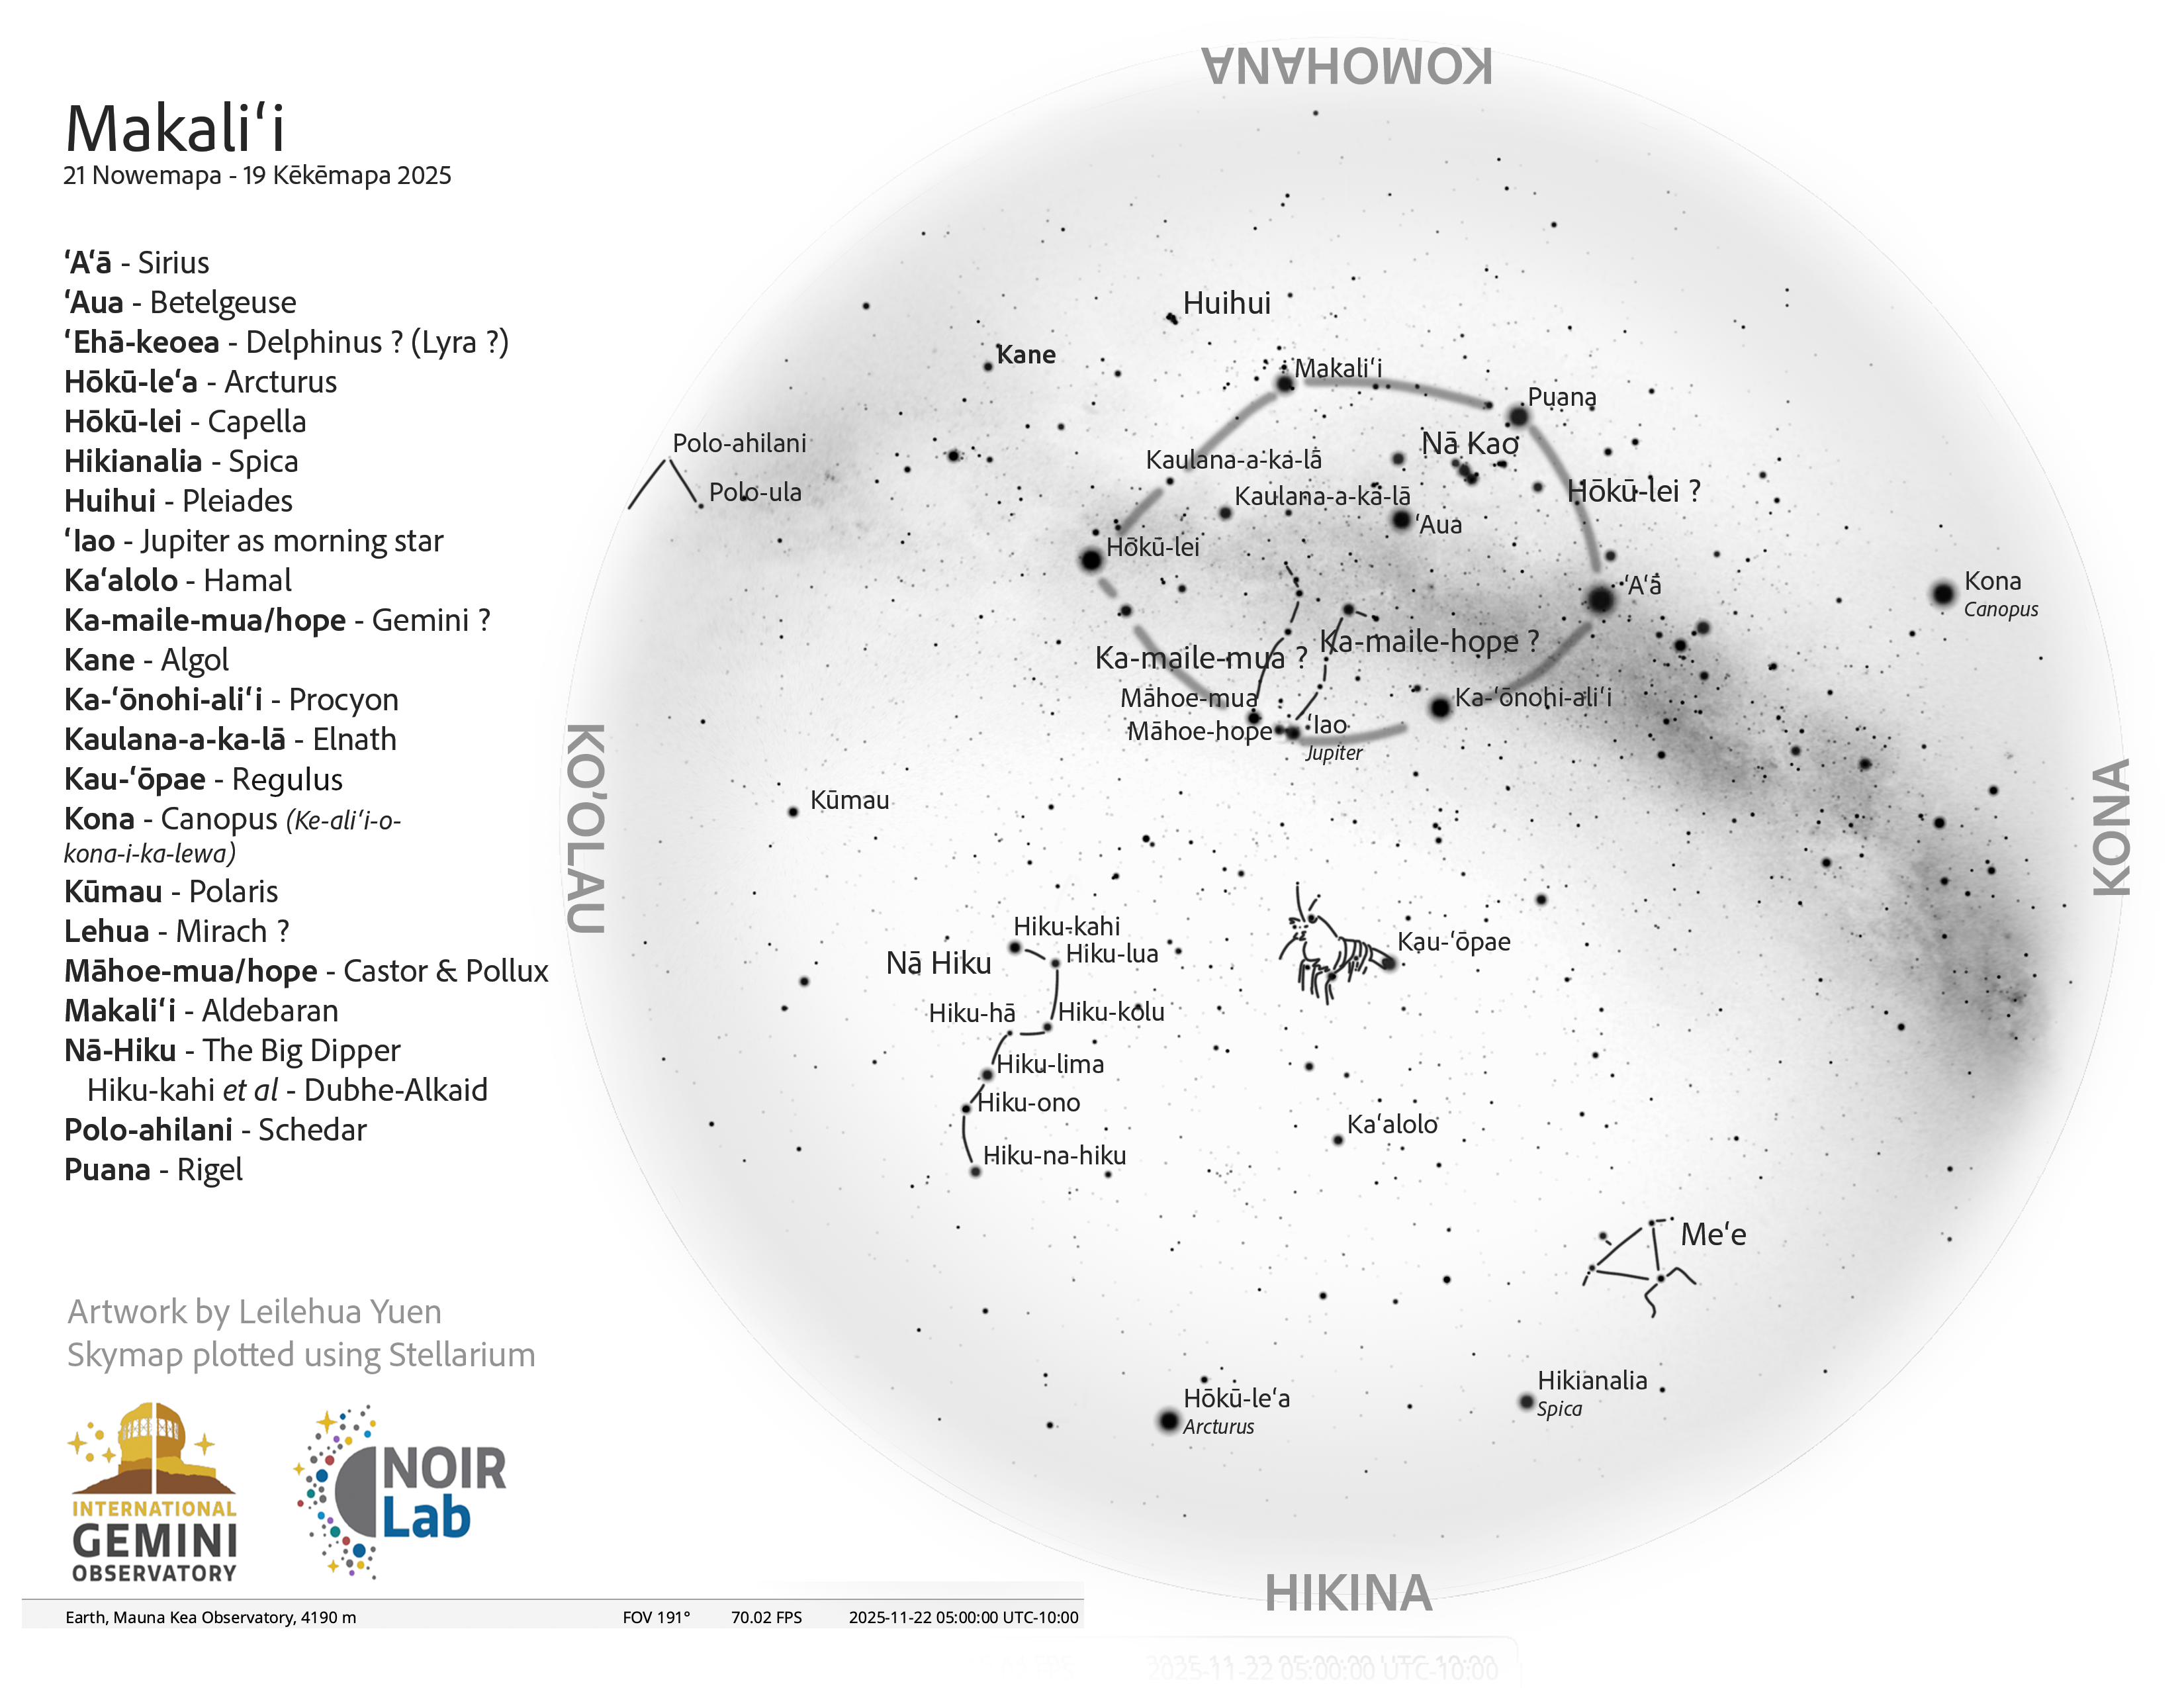

A morning view of the skies over Hawaiʻi for Welehu (22 October–20 November 2025).

A morning view of the skies over Hawaiʻi for Welehu (22 October–20 November 2025).

Credit: NOIRLab/NSF/AURA/L. Yuen